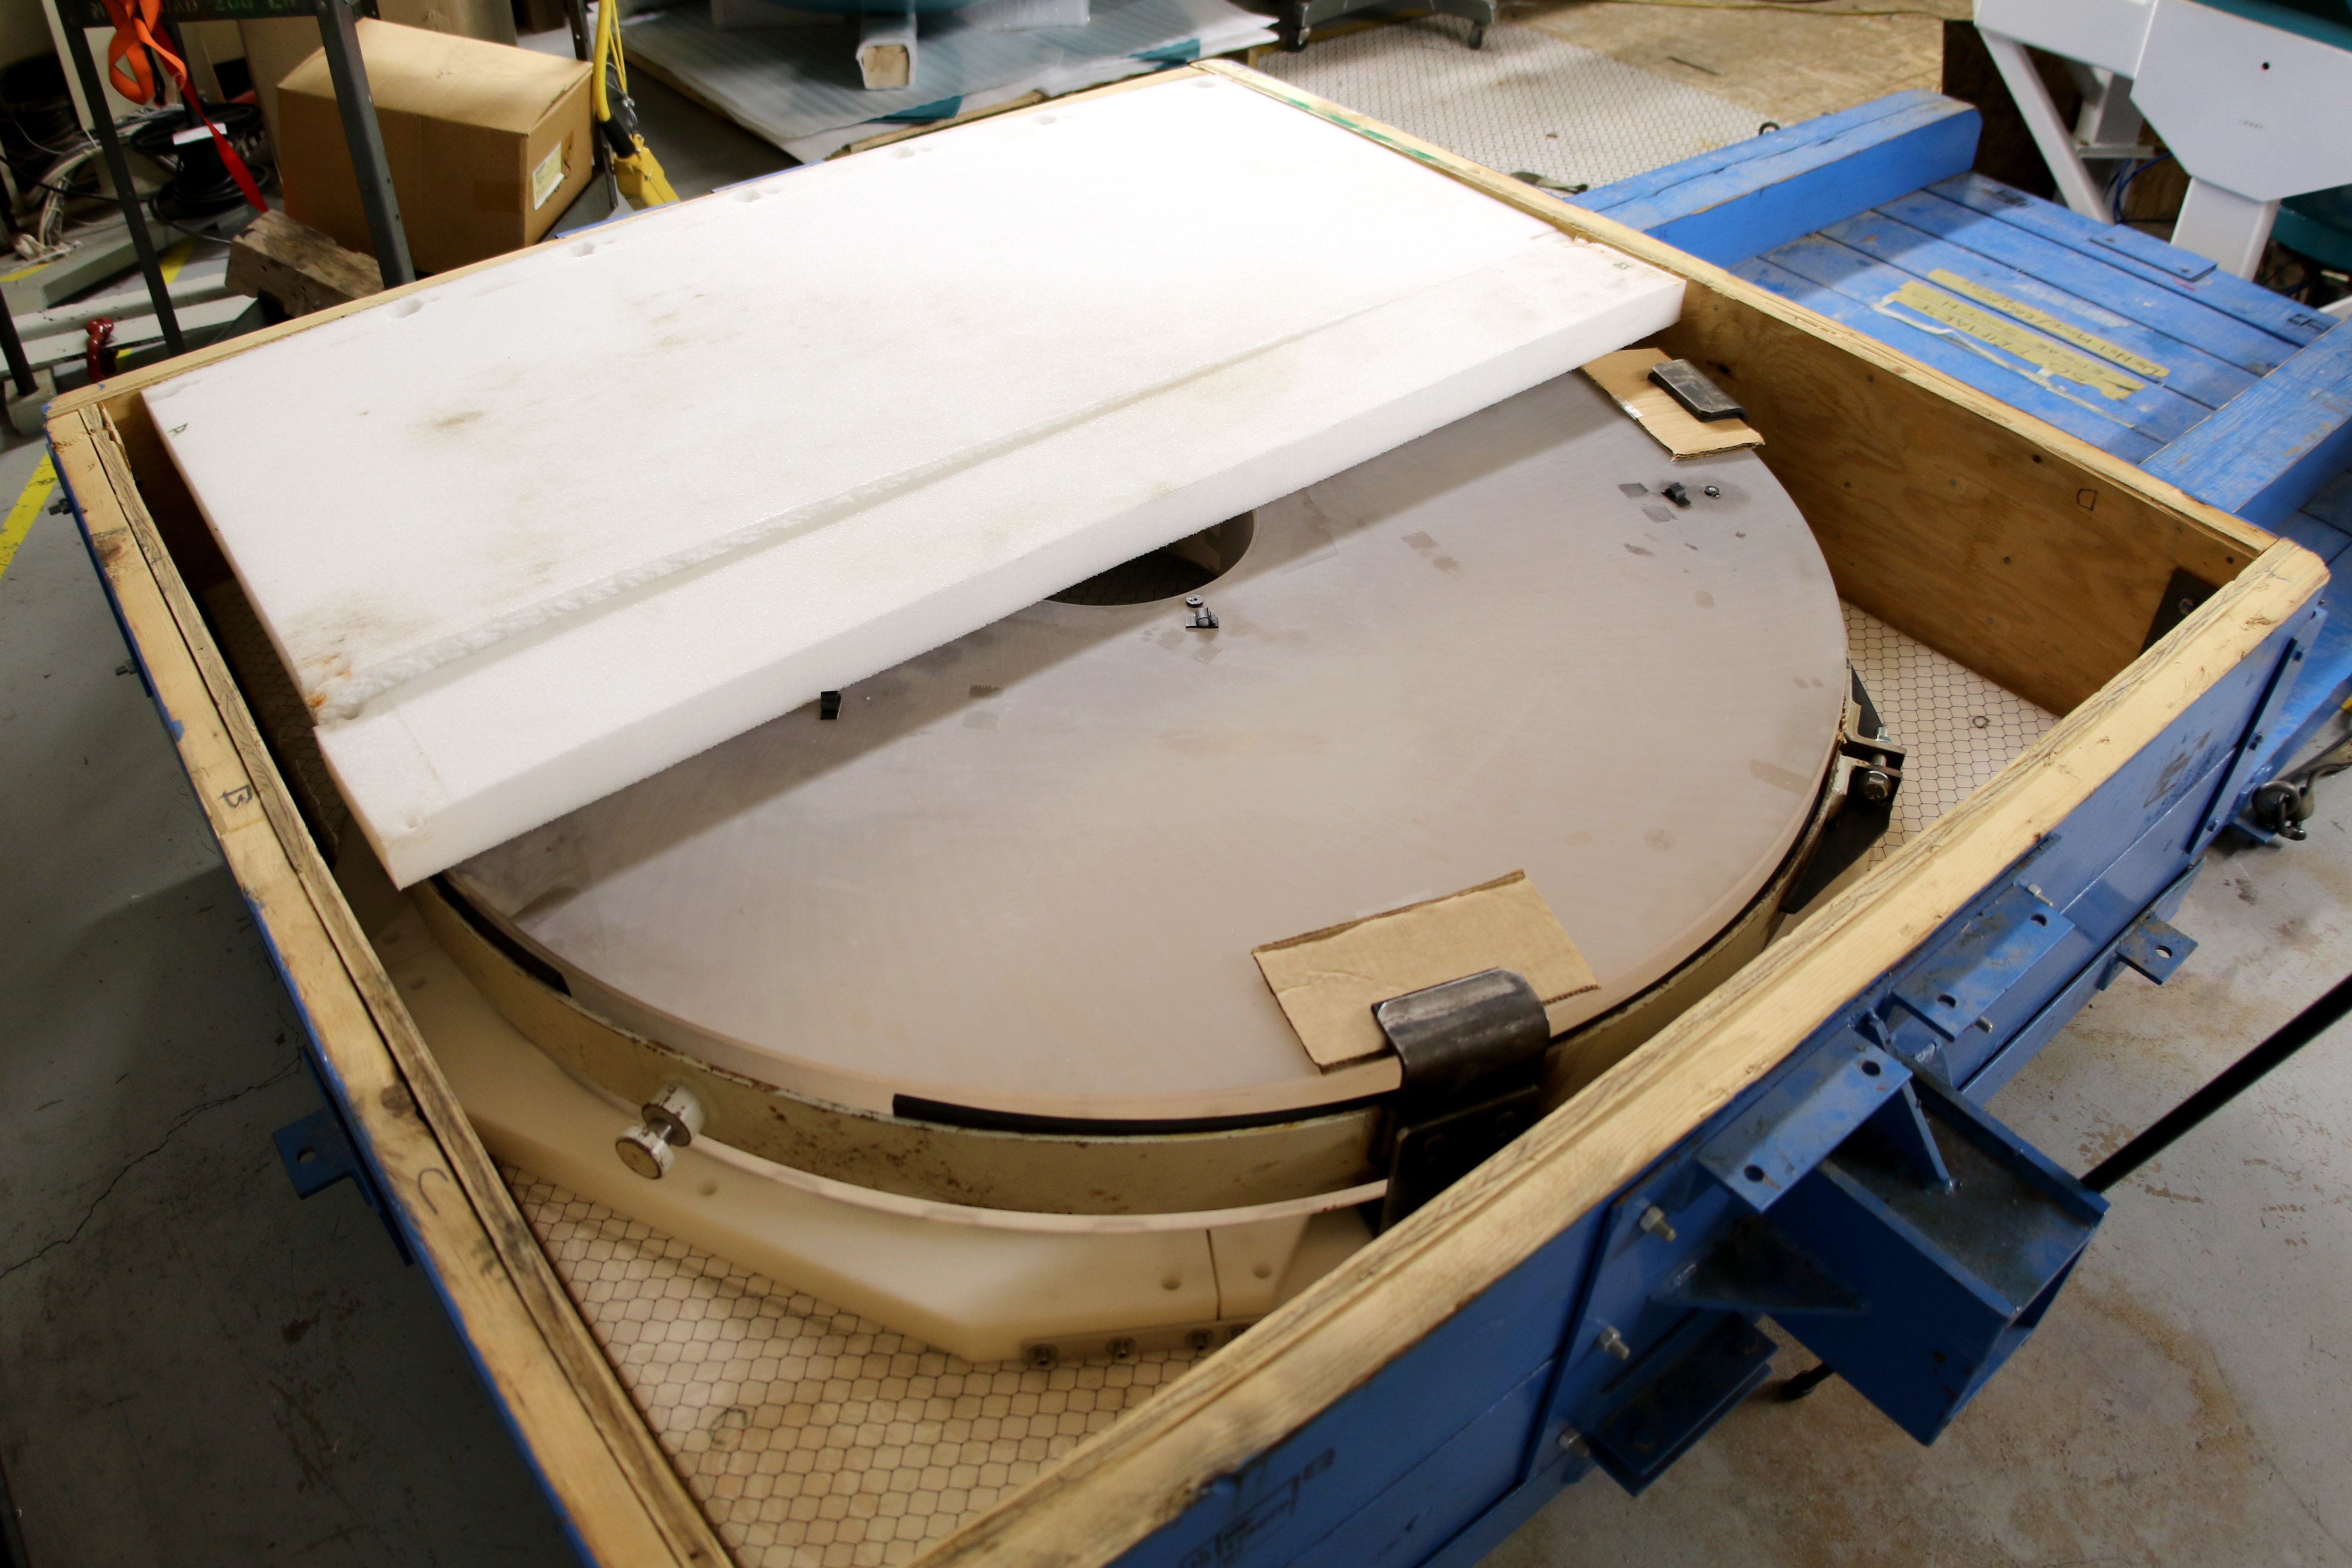

rubin-auxiliary-telescope-primary-mirror

LSST's Auxiliary Telescope - Learn more at https://project.lsst.org/lssts-auxiliary-telescope

Credit: Rubin Observatory/NSF/AURA